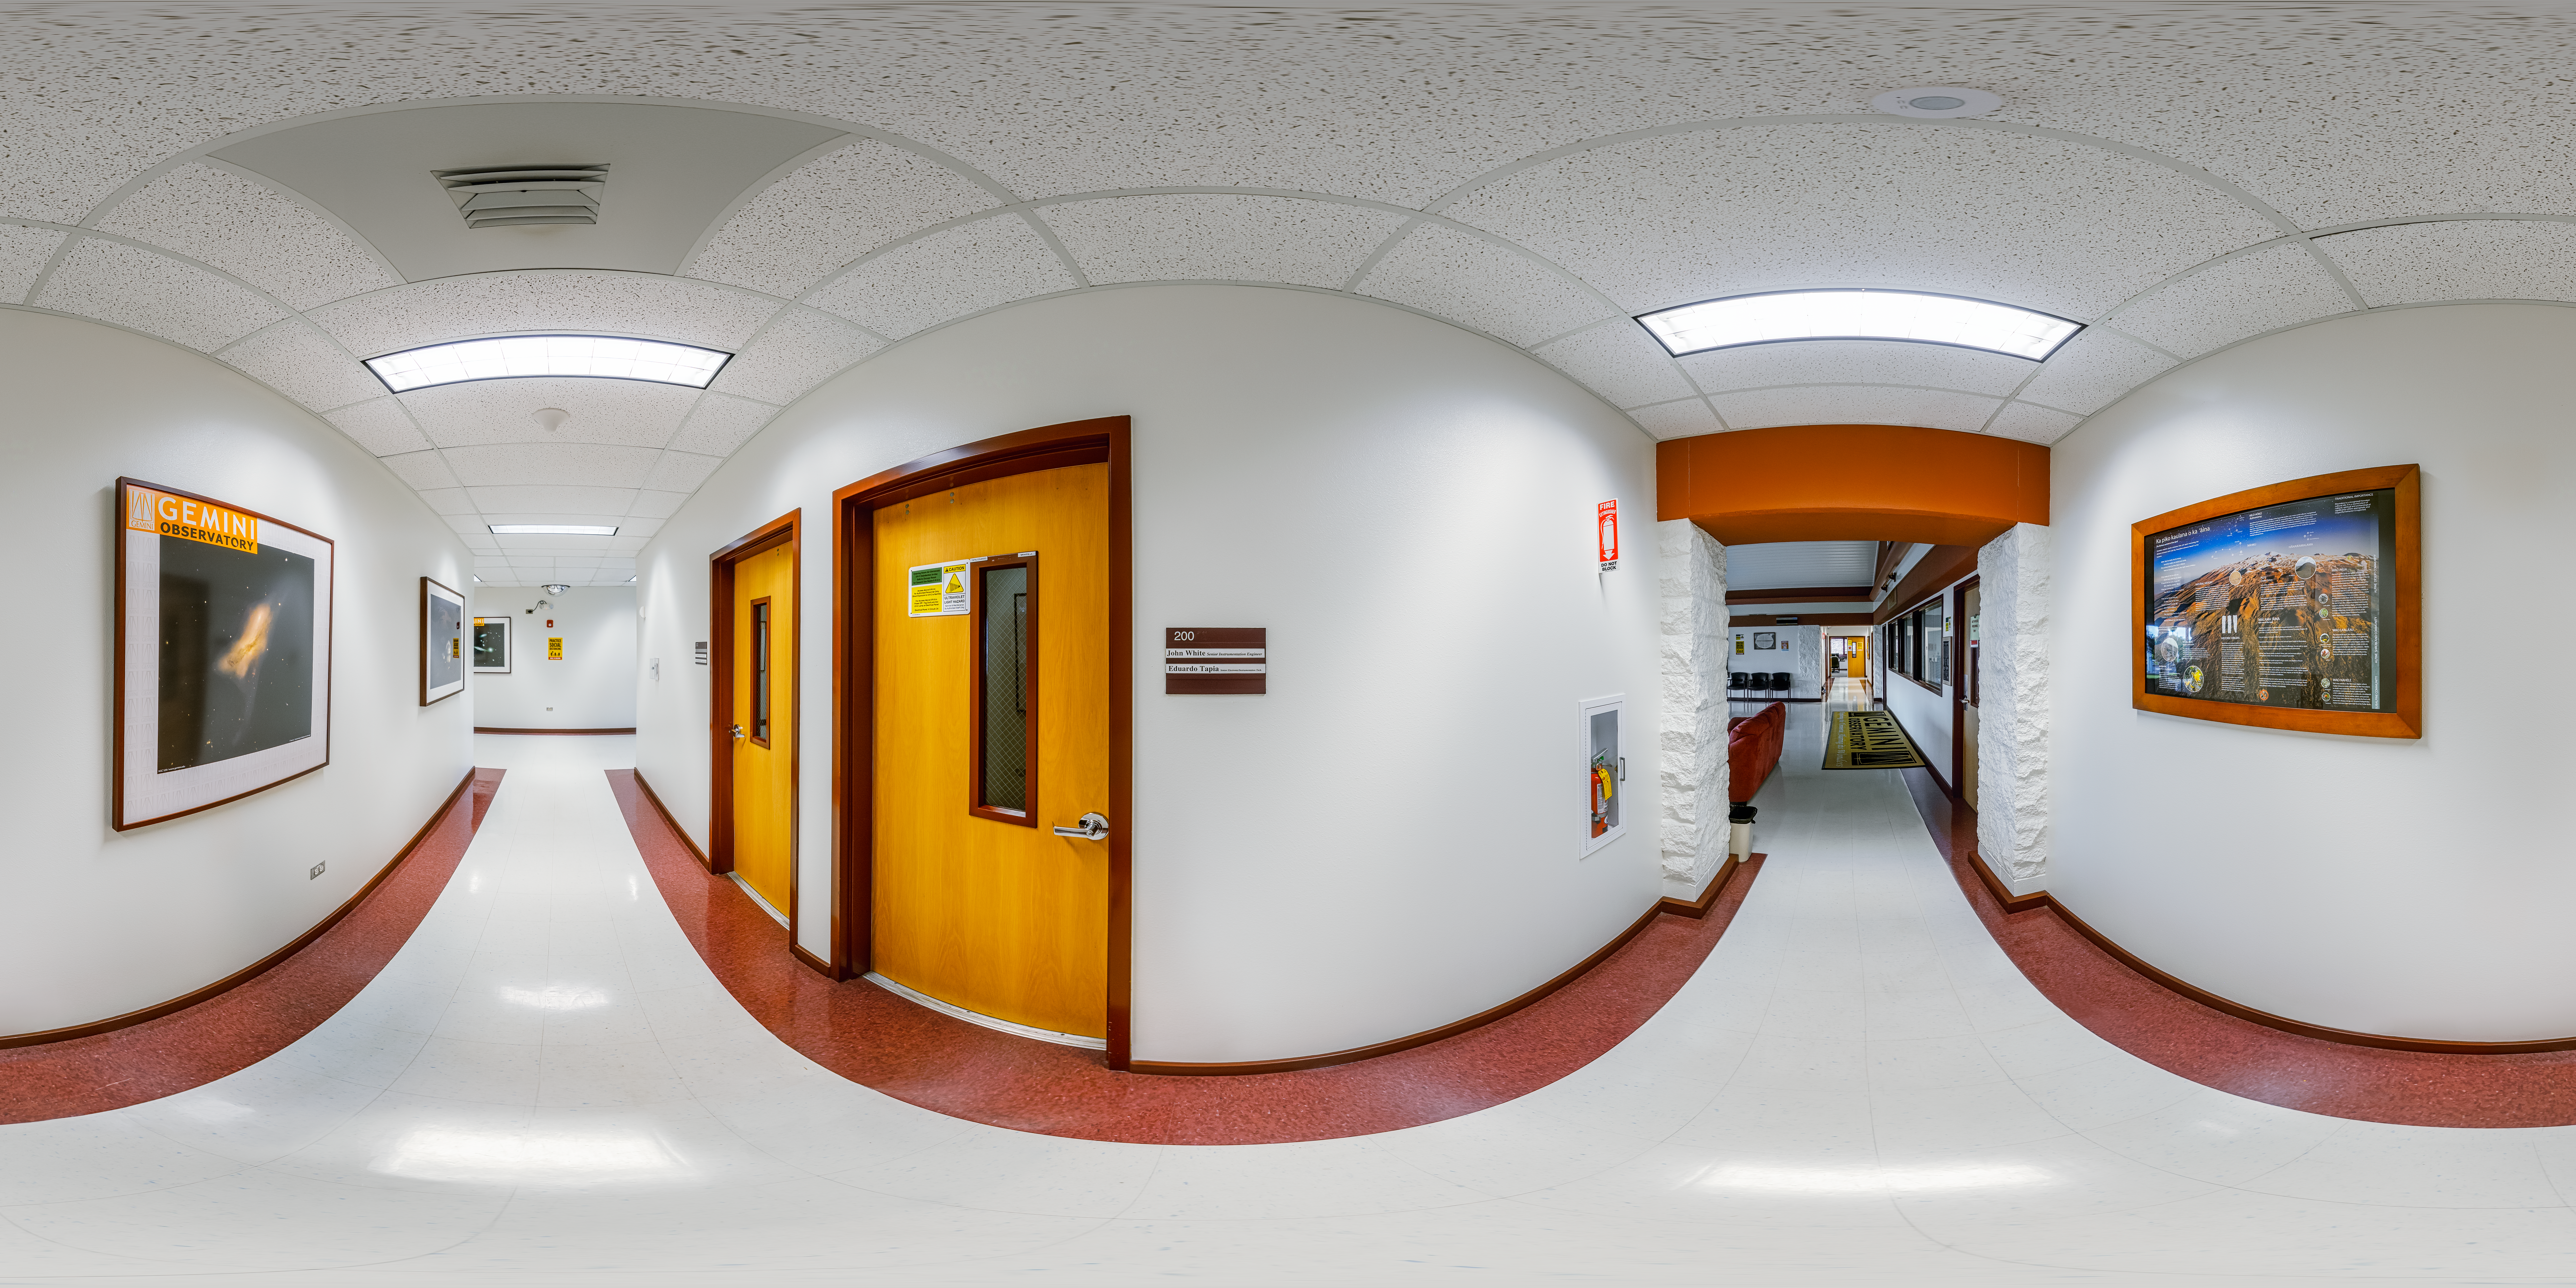

Hilo Base Corridor 360 Panorama

A 360 panorama of a corridor near the main entrance of the Gemini North Hilo Base Facility in Hilo, Hawai‘i.

Credit: NOIRLab/NSF/AURA/P. Horálek